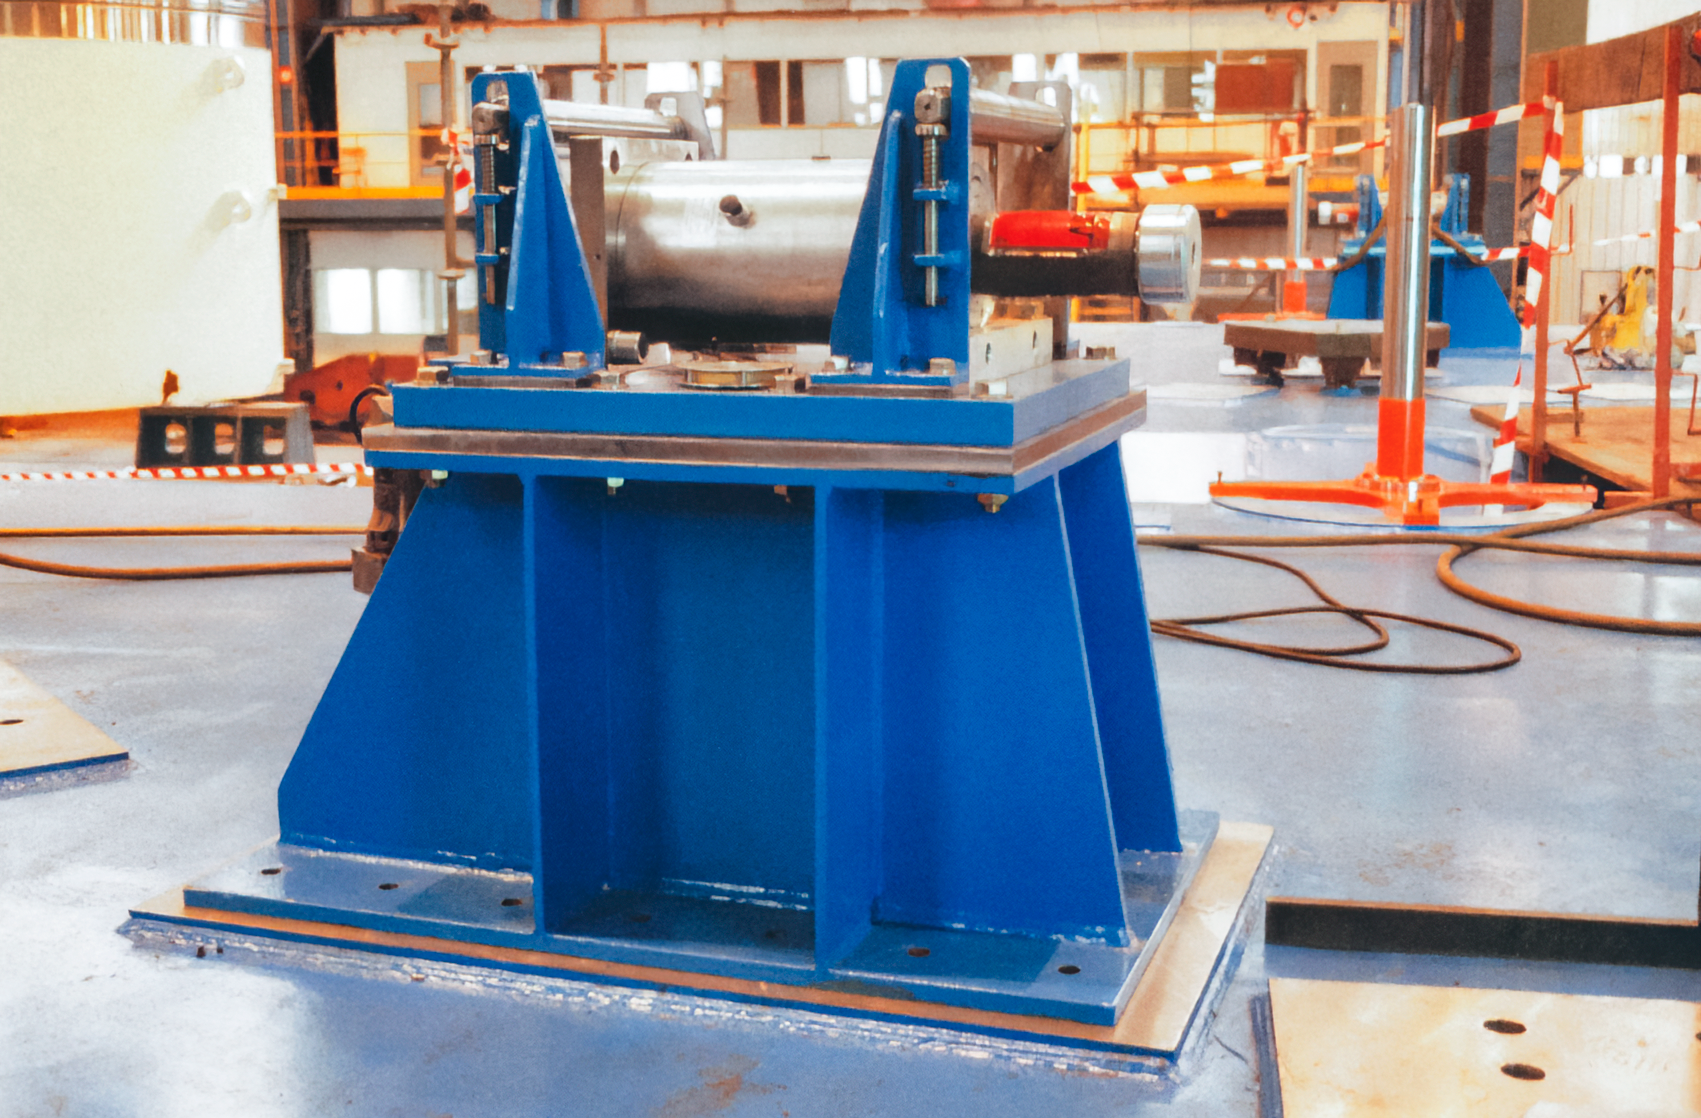

Gemini Equipment

Equipment for the under-construction Gemini North telescope.

Credit: International Gemini Observatory/NOIRLab/NSF/AURA